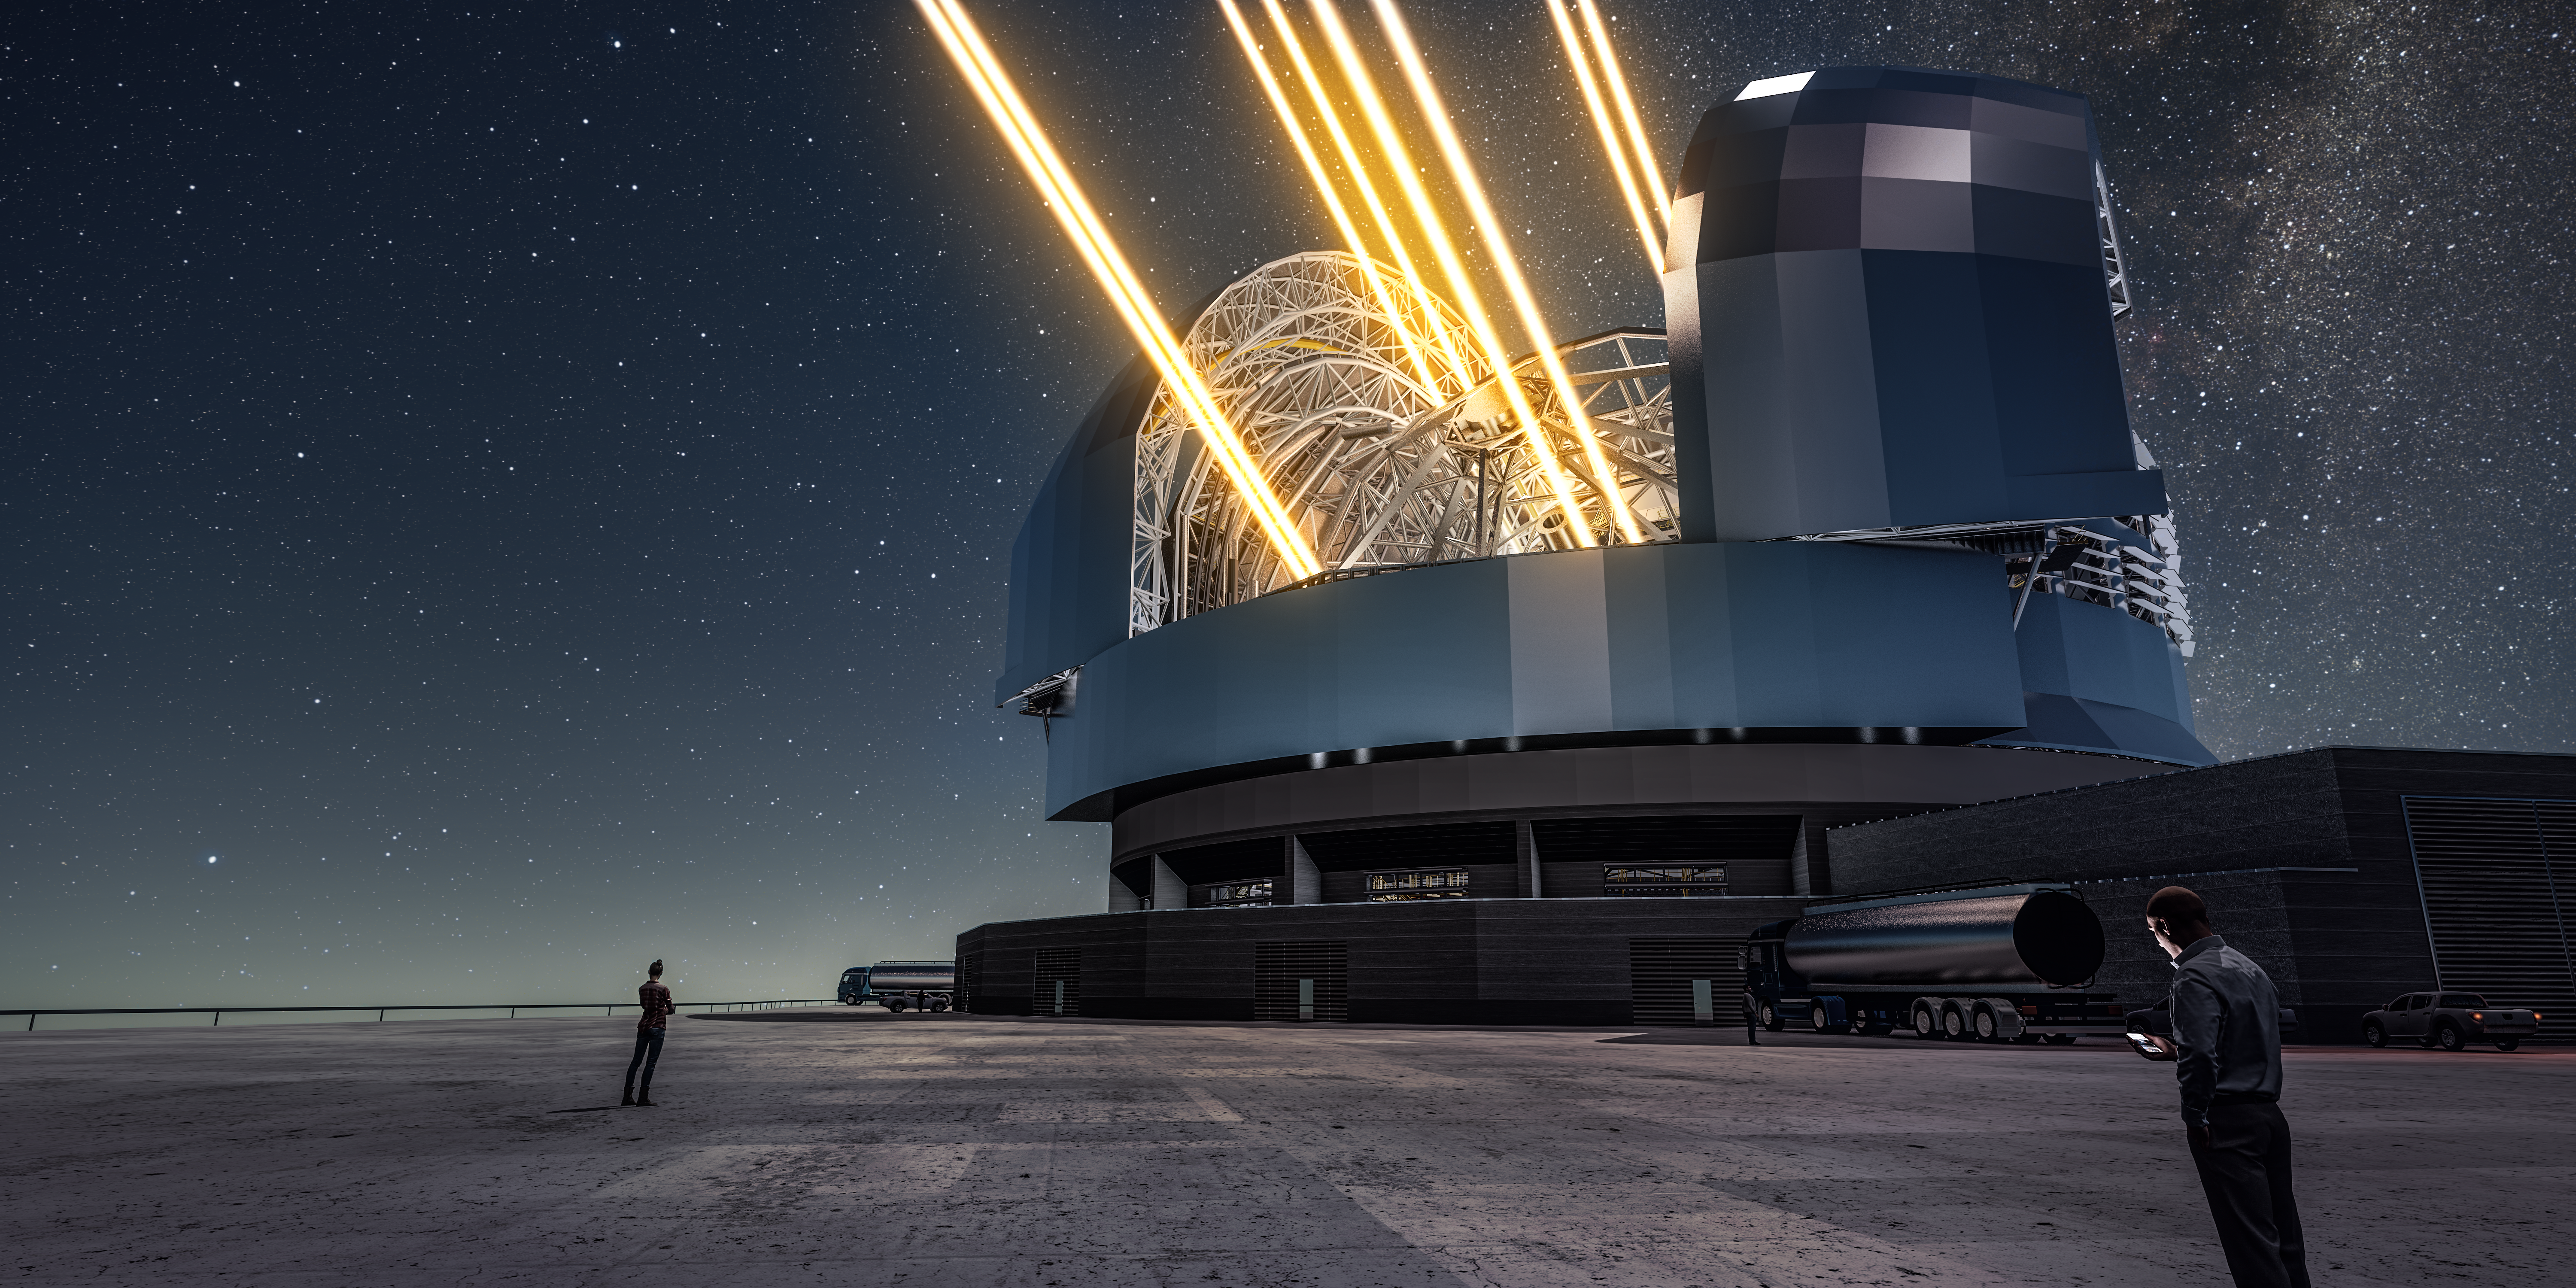

Artist’s rendering of the ELT in operation

This artist’s rendering shows a night view of the Extremely Large Telescope in operation on Cerro Armazones in northern Chile. The telescope is shown using lasers to create artificial stars high in the atmosphere. The first stone ceremony for the telescope was attended by the President of Chile, Michelle Bachelet Jeria, on 26 May 2017.

Credit: ESO/L. Calçada